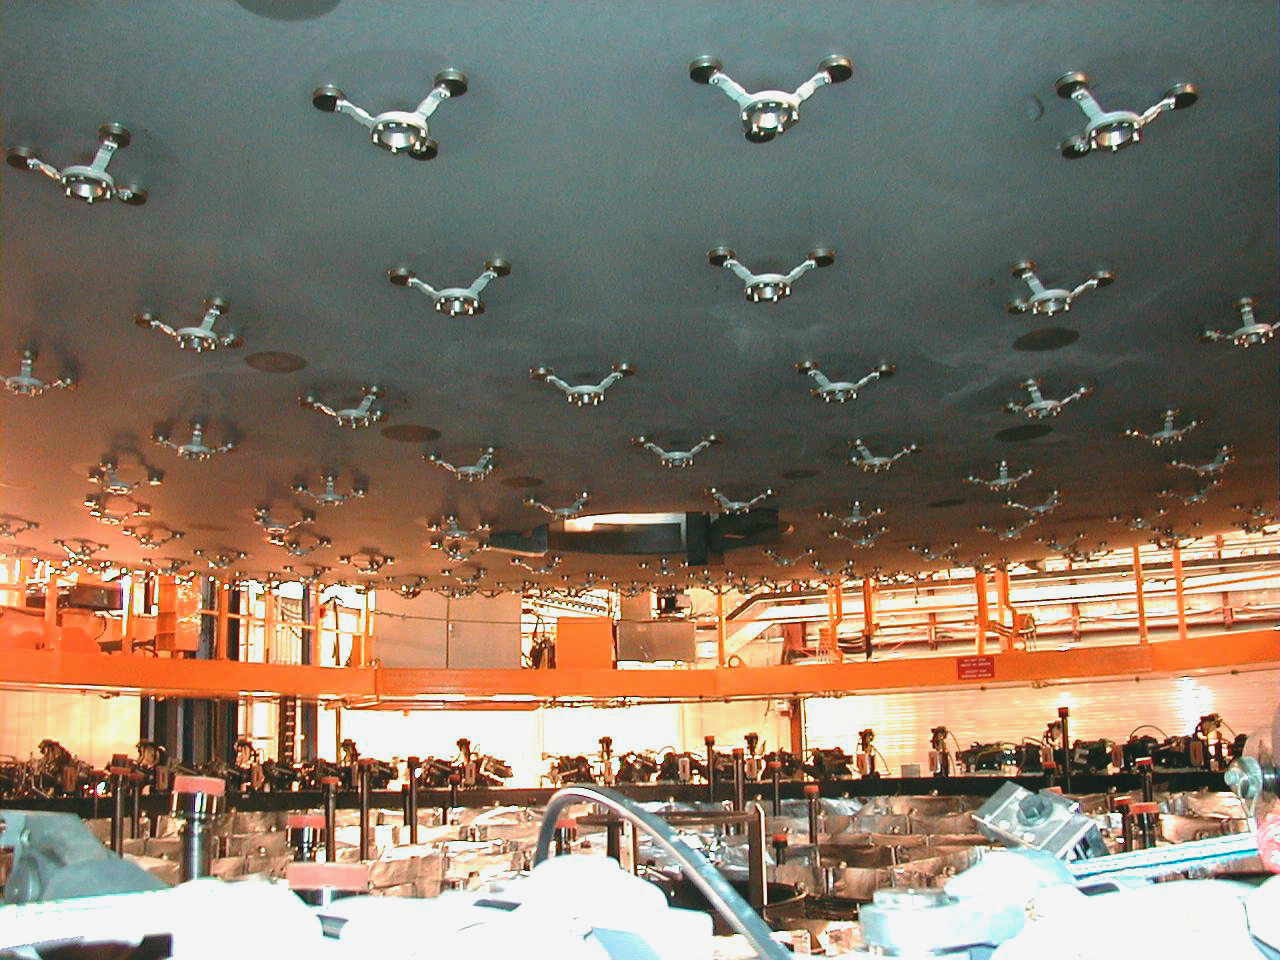

Mirror above the mirror cell

The mirror is suspended over the Mirror Cell, allowing a view of the cups that are fixed to the rear side. When the mirror is lowered, the 150 computer controlled supports will fit into these.

Credit: ESO